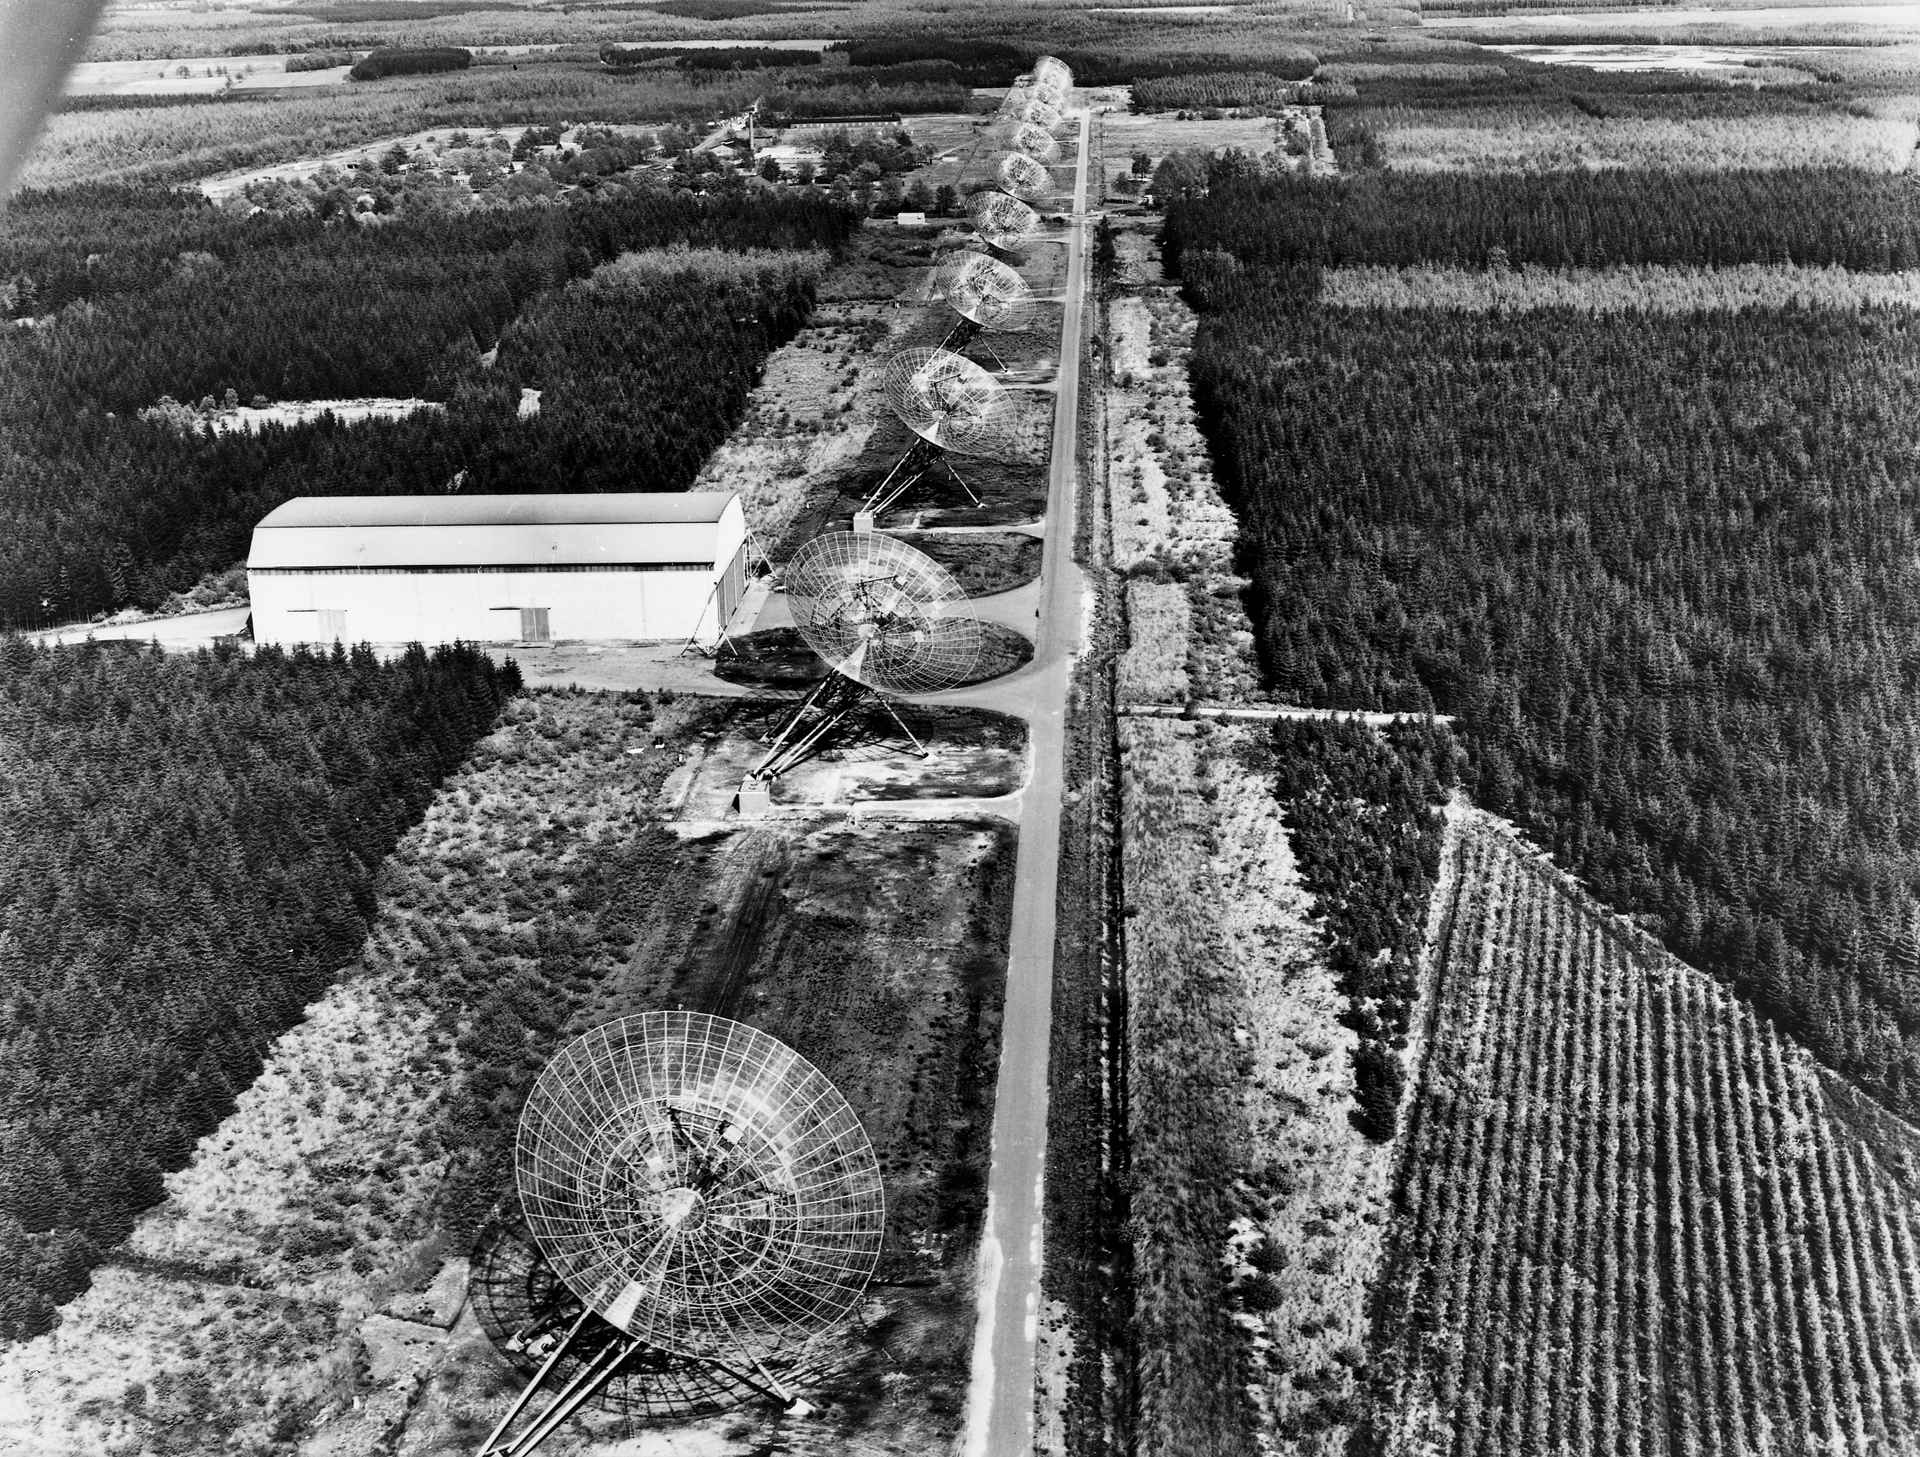

The Westerbork Synthesis Radio Telescope (WSRT)

The Westerbork Synthesis Radio Telescope (WSRT) in the Netherlands is an aligned array of 14 dish-shaped antennas that runs from east to west. Ten of the dishes have a fixed location, while two at the eastern end of the array can be moved on rails. Completed in 1970, this array was an inspiration for the NRAO’s Very Large Array (VLA) in New Mexico.

Credit: NRAO/AUI/NSF